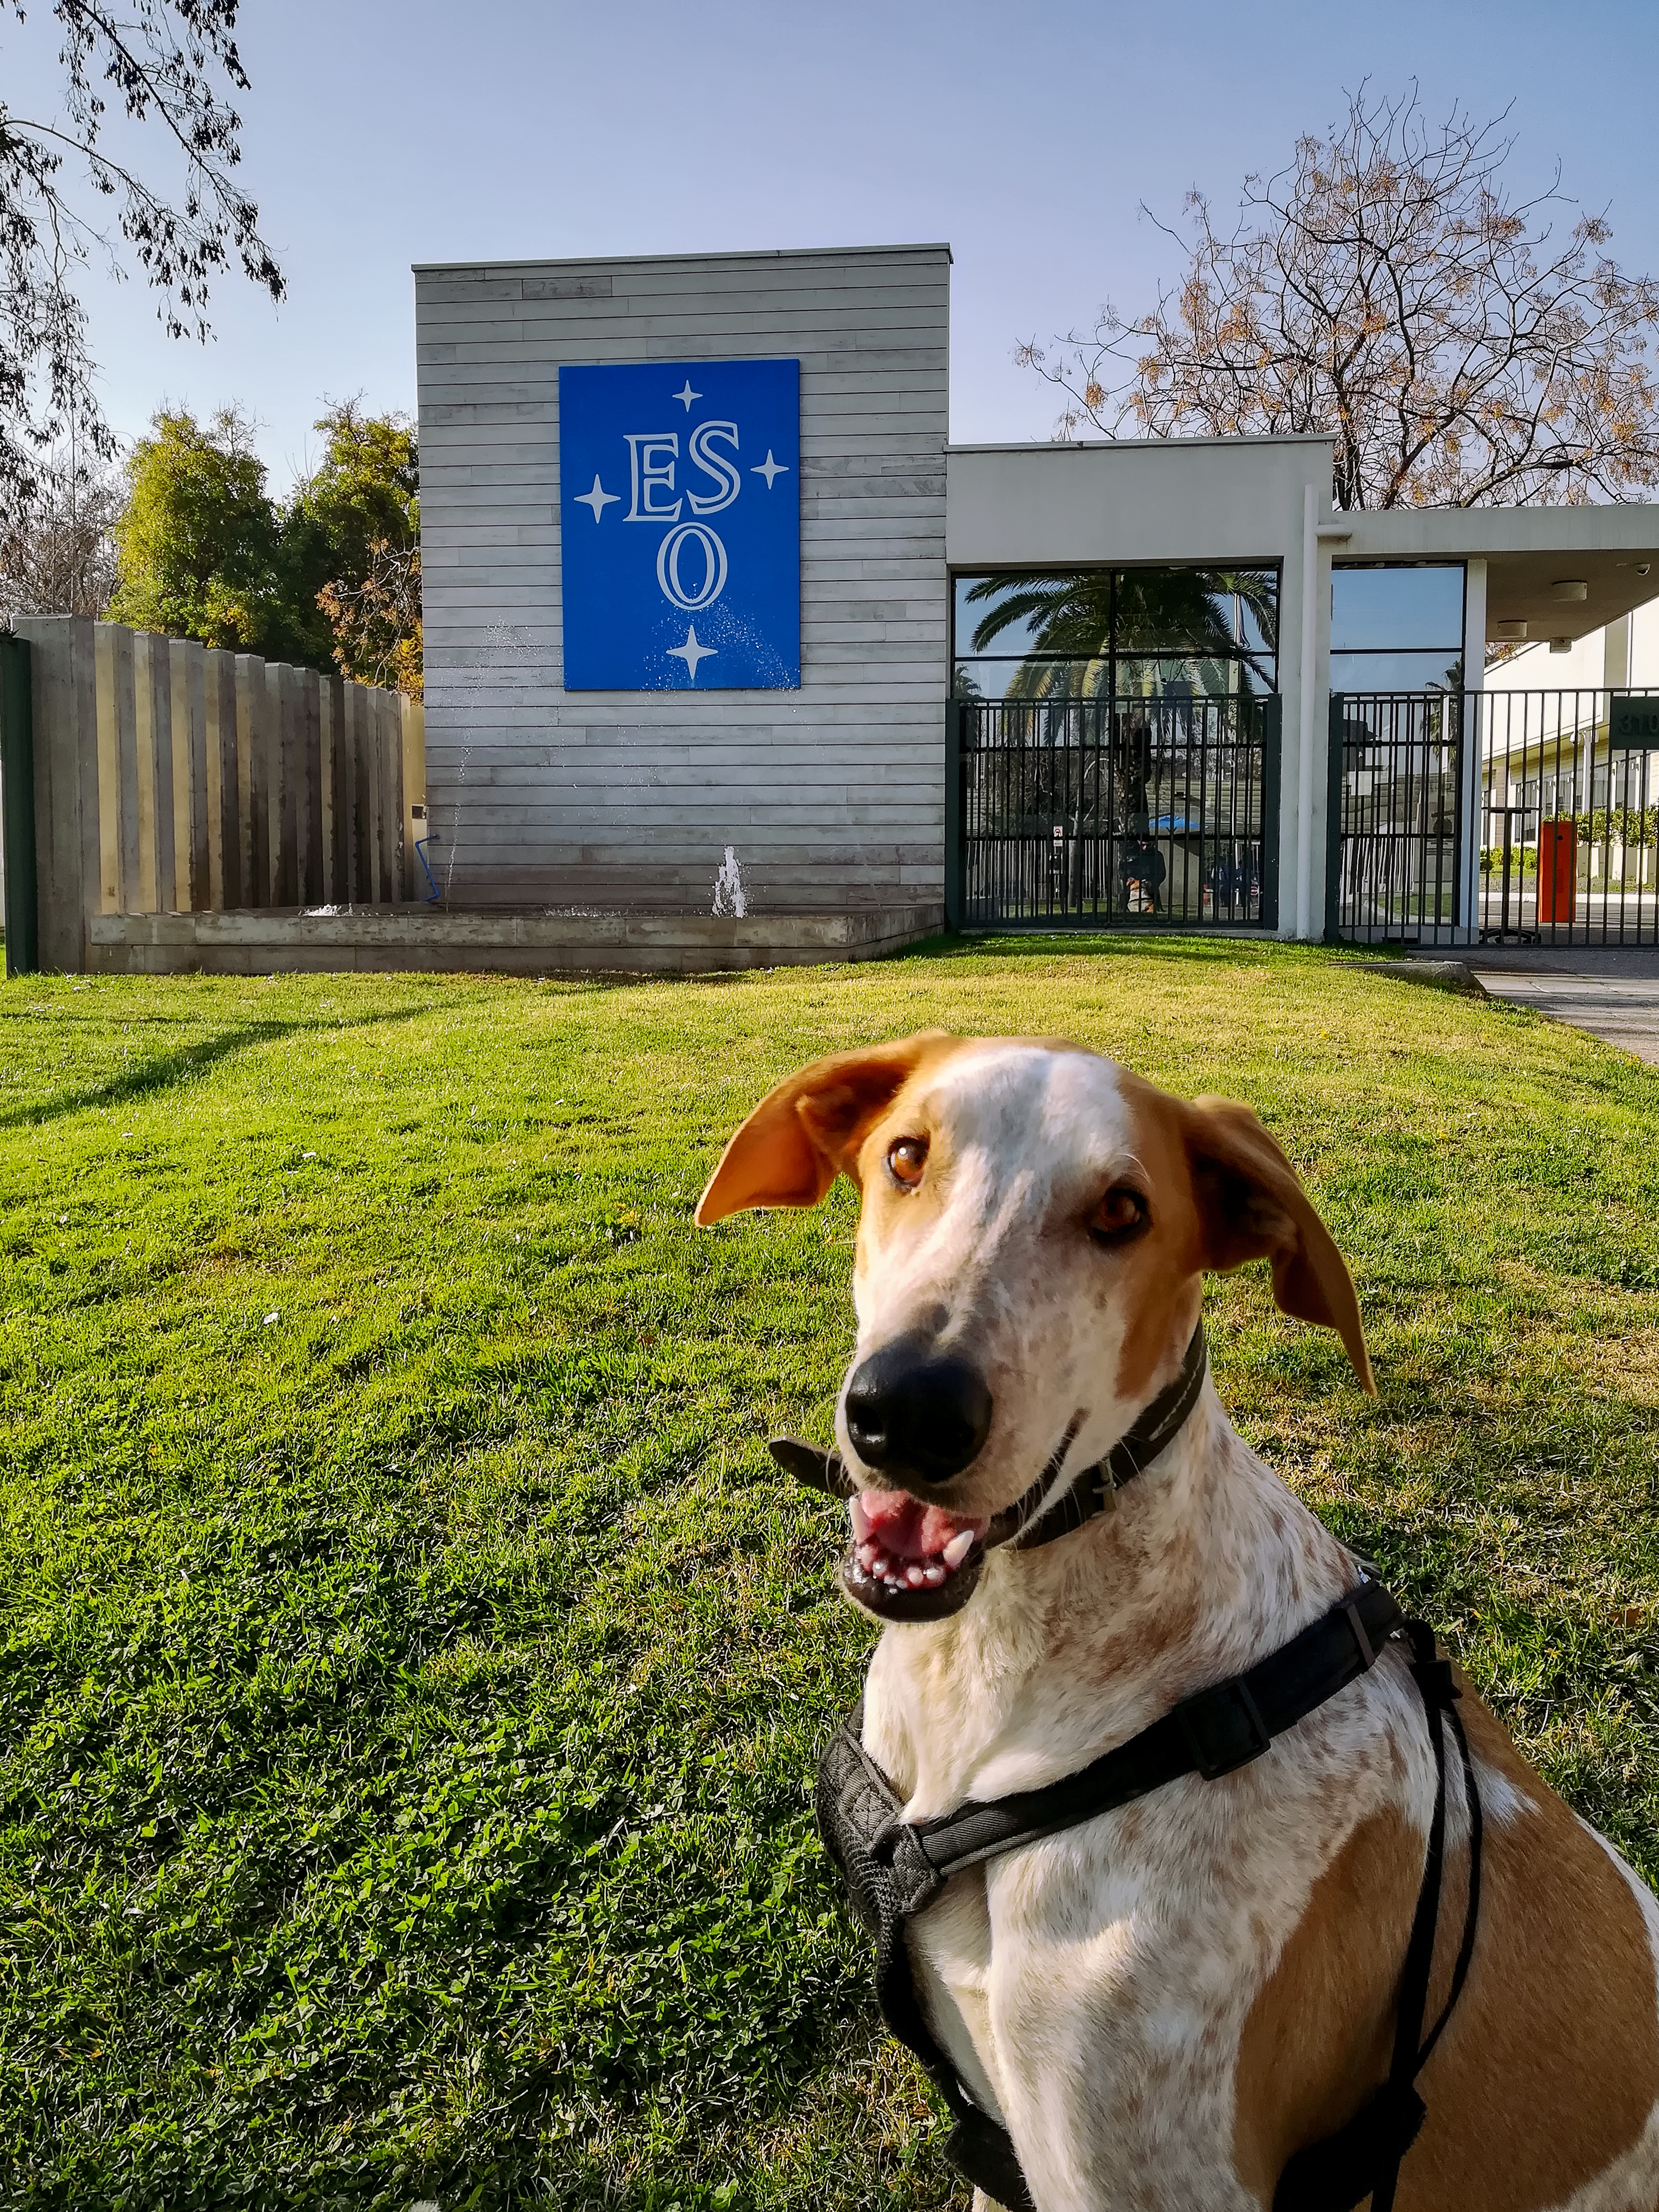

Spring in Santiago

Photograph of the ESO offices in Santiago de Chile, Chile.

Credit: M. Pizarro/ESO